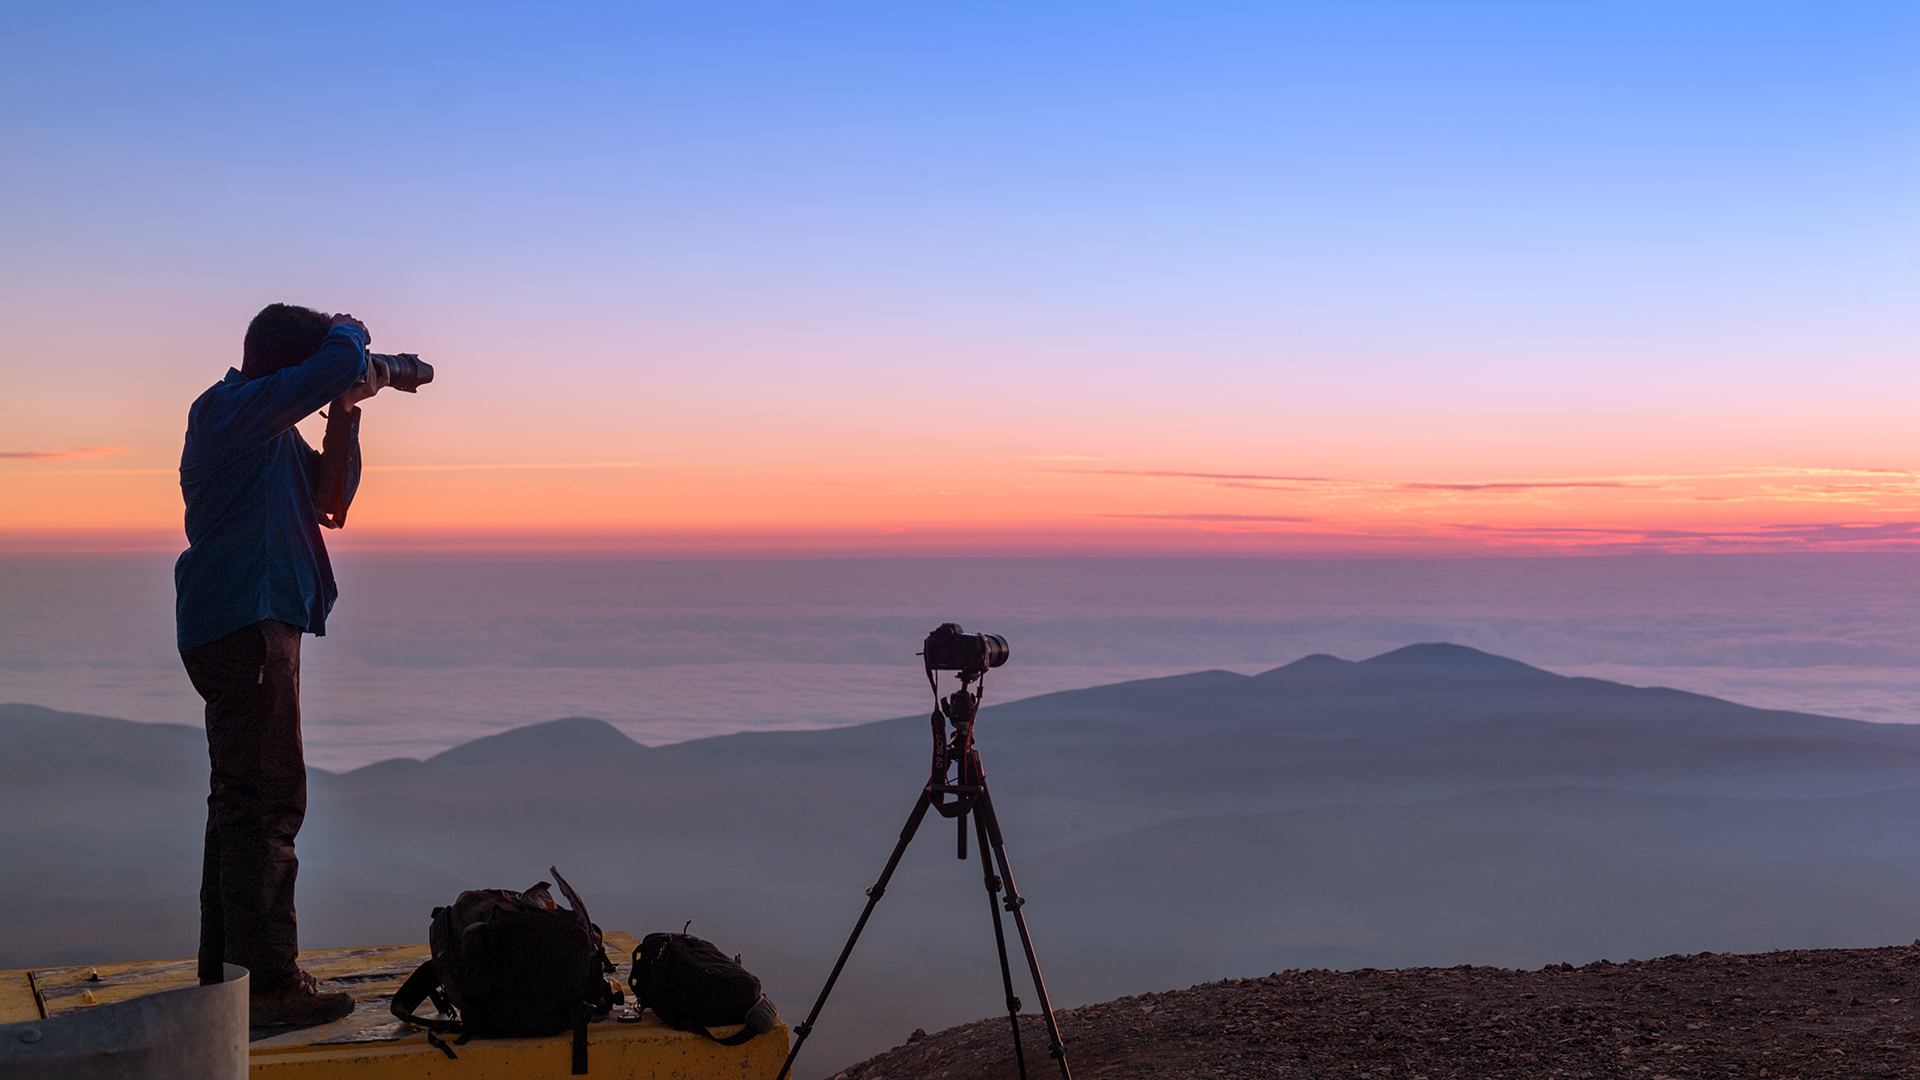

Screenshot of ESOcast 88

You can subscribe to the ESOcasts in iTunes, receive future episodes on YouTube or follow us on Vimeo. Many other ESOcast episodes are also available.

Find out how to view and contribute subtitles to the ESOcast in multiple languages, or translate this video on dotSUB.

Credit: ESO